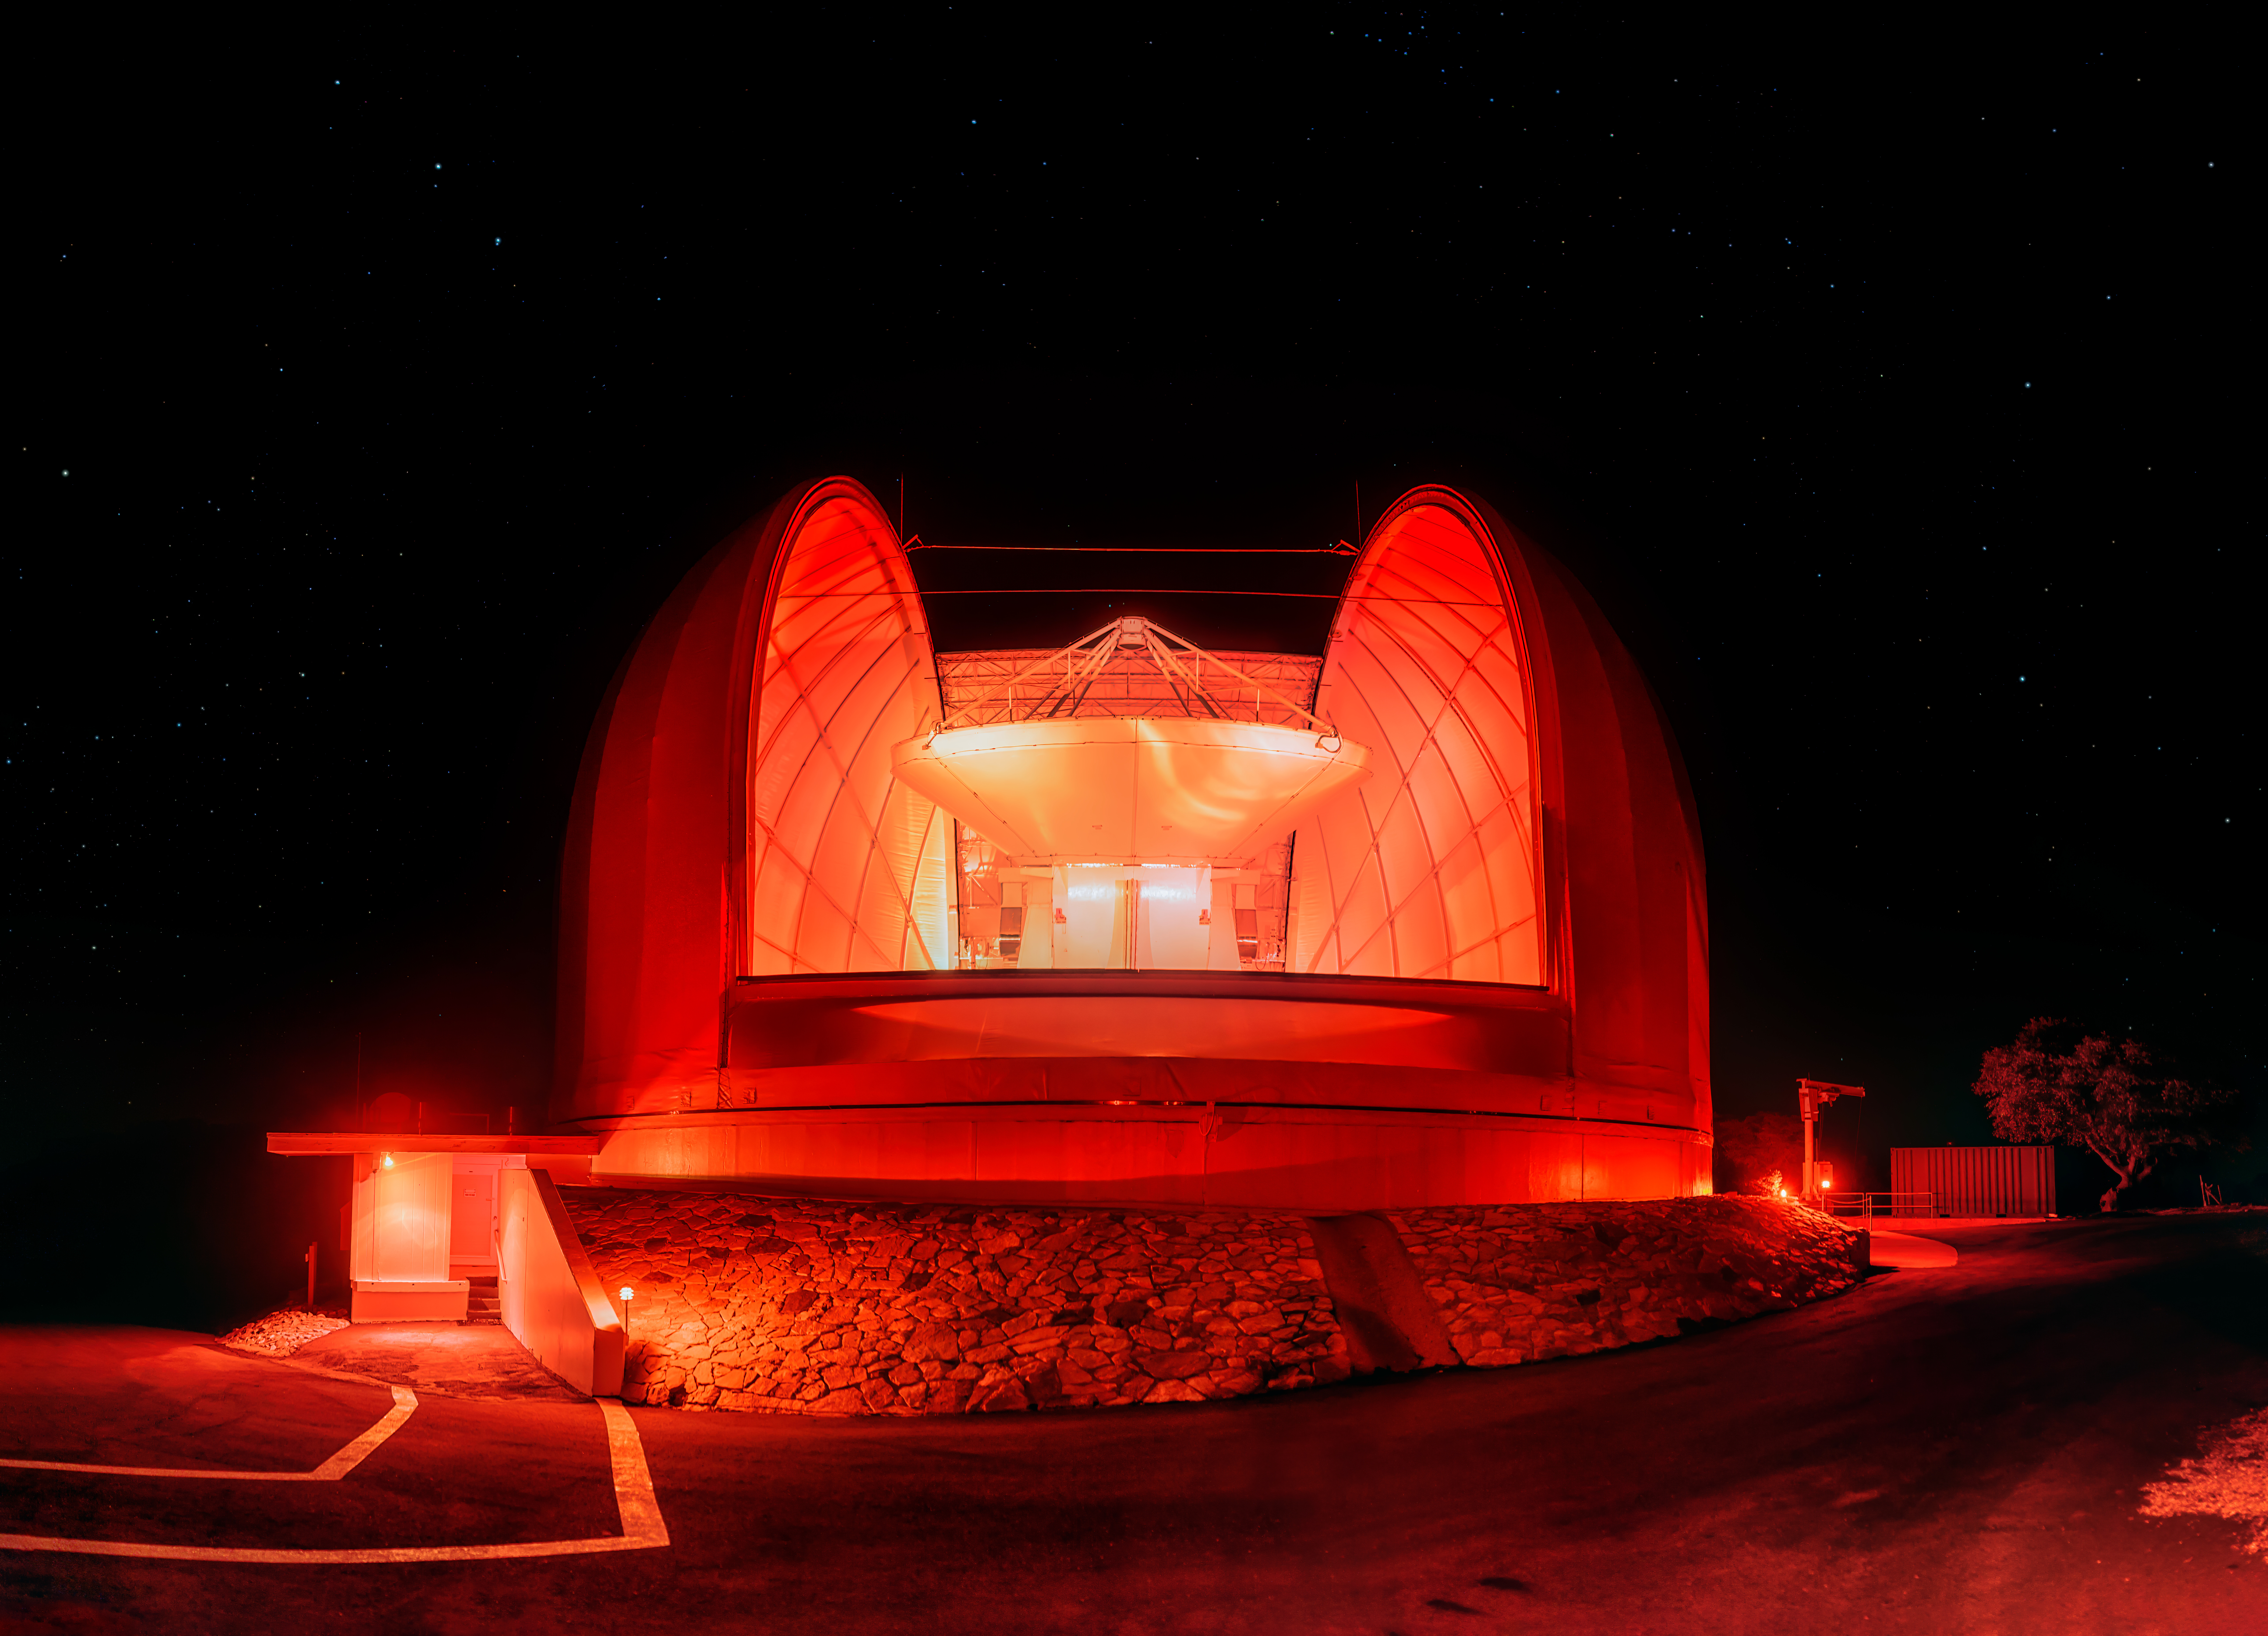

UA ARO 12-meter Telescope in Red

Red light illuminates the entirety of the UA ARO 12-meter Telescope at night on Kitt Peak National Observatory.

Credit: KPNO/NOIRLab/NSF/AURA/P. Horálek